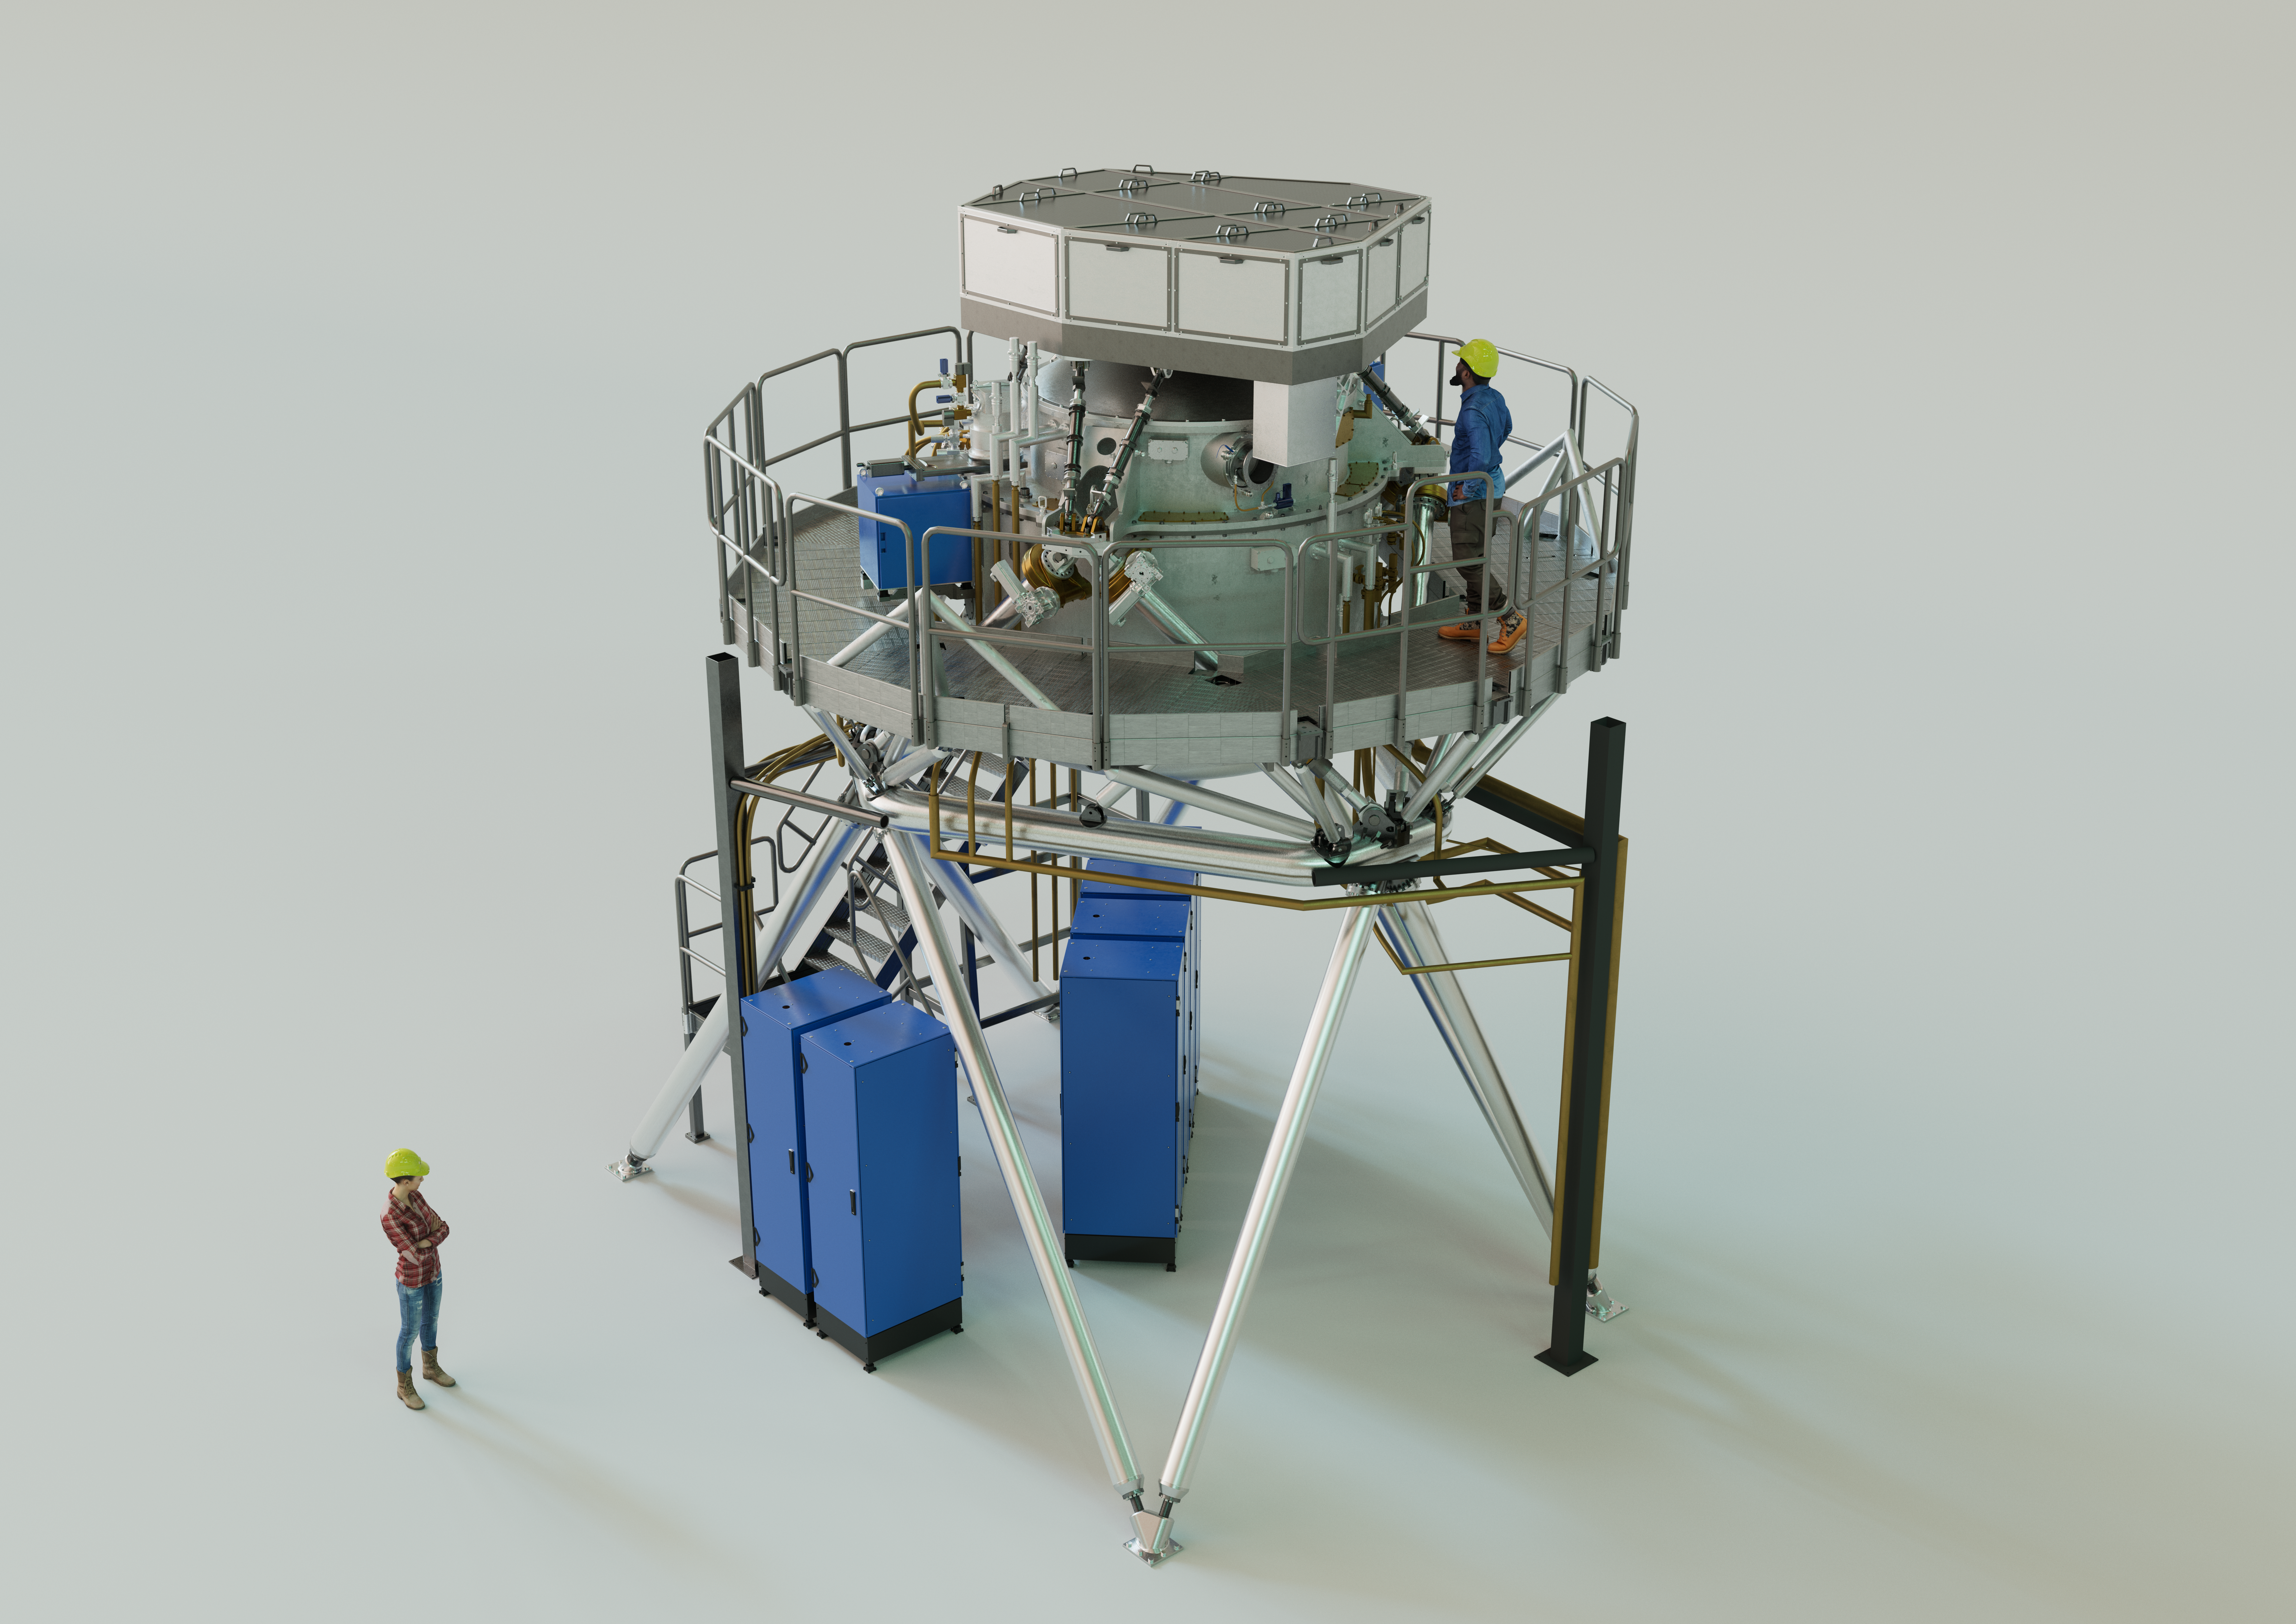

3D rendering of the ELT's METIS instrument

The Mid-infrared ELT Imager and Spectrograph (METIS) is a multi-tool instrument that will observe in mid-infrared light once installed on ESO’s Extremely Large Telescope (ELT). It will include an adaptive optics sensor, a high-resolution spectrograph, and a high-contrast camera. The instrument’s primary scientific focus will be on the study of planet-forming discs and recently formed, as well as nearby, exoplanets. The image shows an artist's 3D view of METIS based on an engineering rendering, with two people shown for scale.

Credit: ESO/METIS consortium/L. Calçada